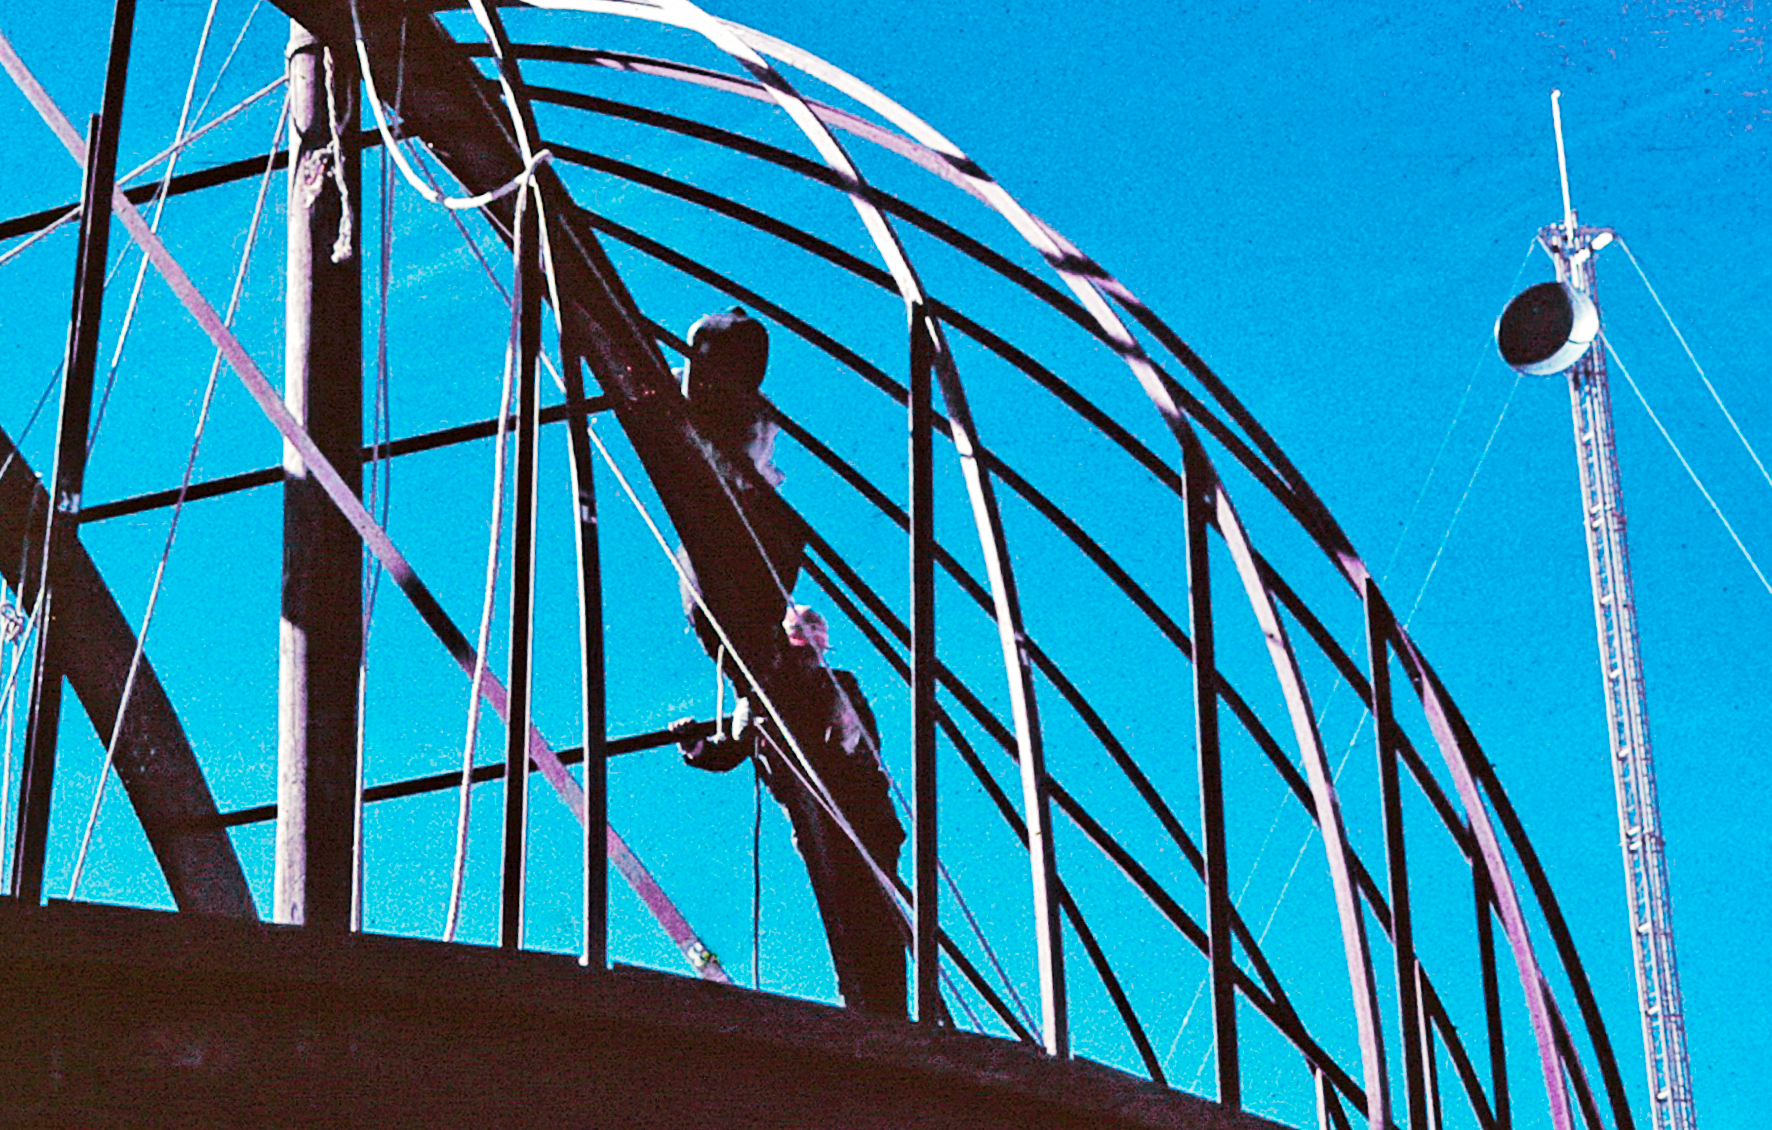

Assembling the ESO 1-metre telescope

Photo of the assembly of the pre-fabricated building for the ESO 1-metre telescope after its arrival at the new La Silla Observatory in Chile in the late 1960’s. The La Silla Observatory has since become one of the premier ground-based observatories in the world.

Credit: ESO/J.Doornenbal